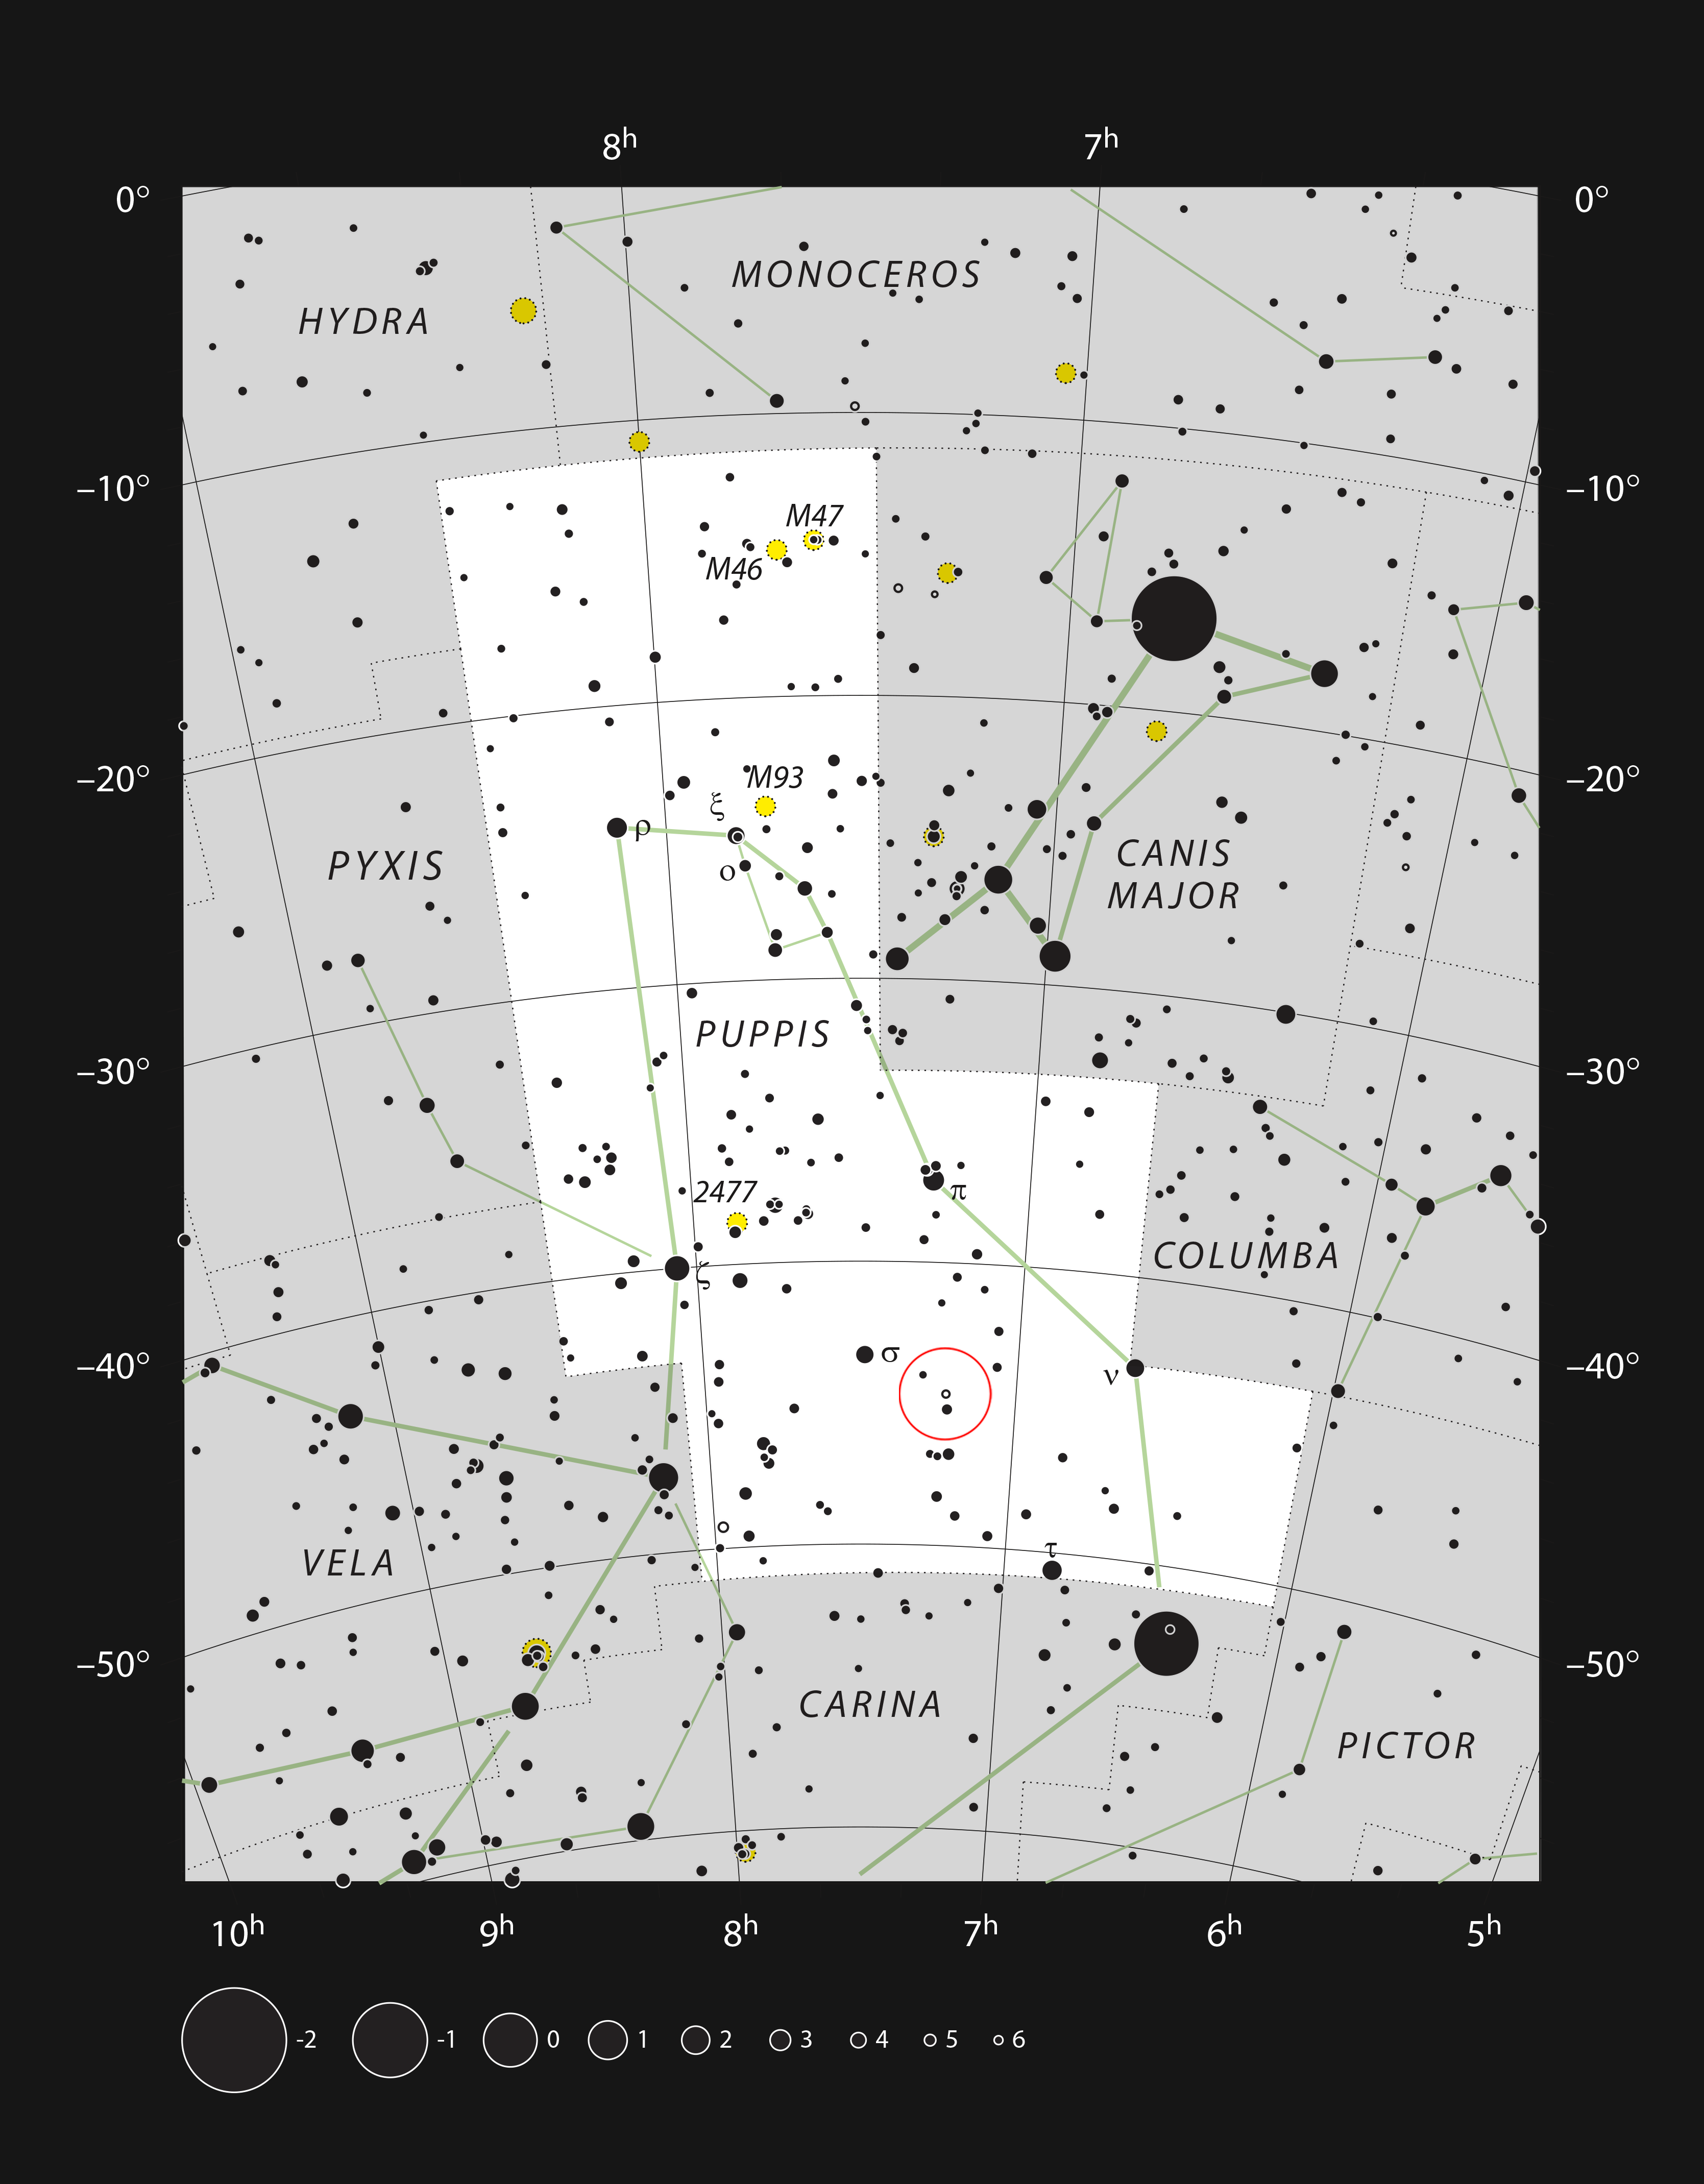

The star L2 Puppis in the constellation of Puppis

This chart shows the large southern constellation of Puppis (The Poop, part of the mythological ship Argo). All the stars visible to the naked eye on a clear dark night are shown. The location of the star L2 Puppis is marked with a red circle. This red giant star is faintly visible without a telescope and appears very red through one.

Credit: ESO, IAU and Sky & Telescope